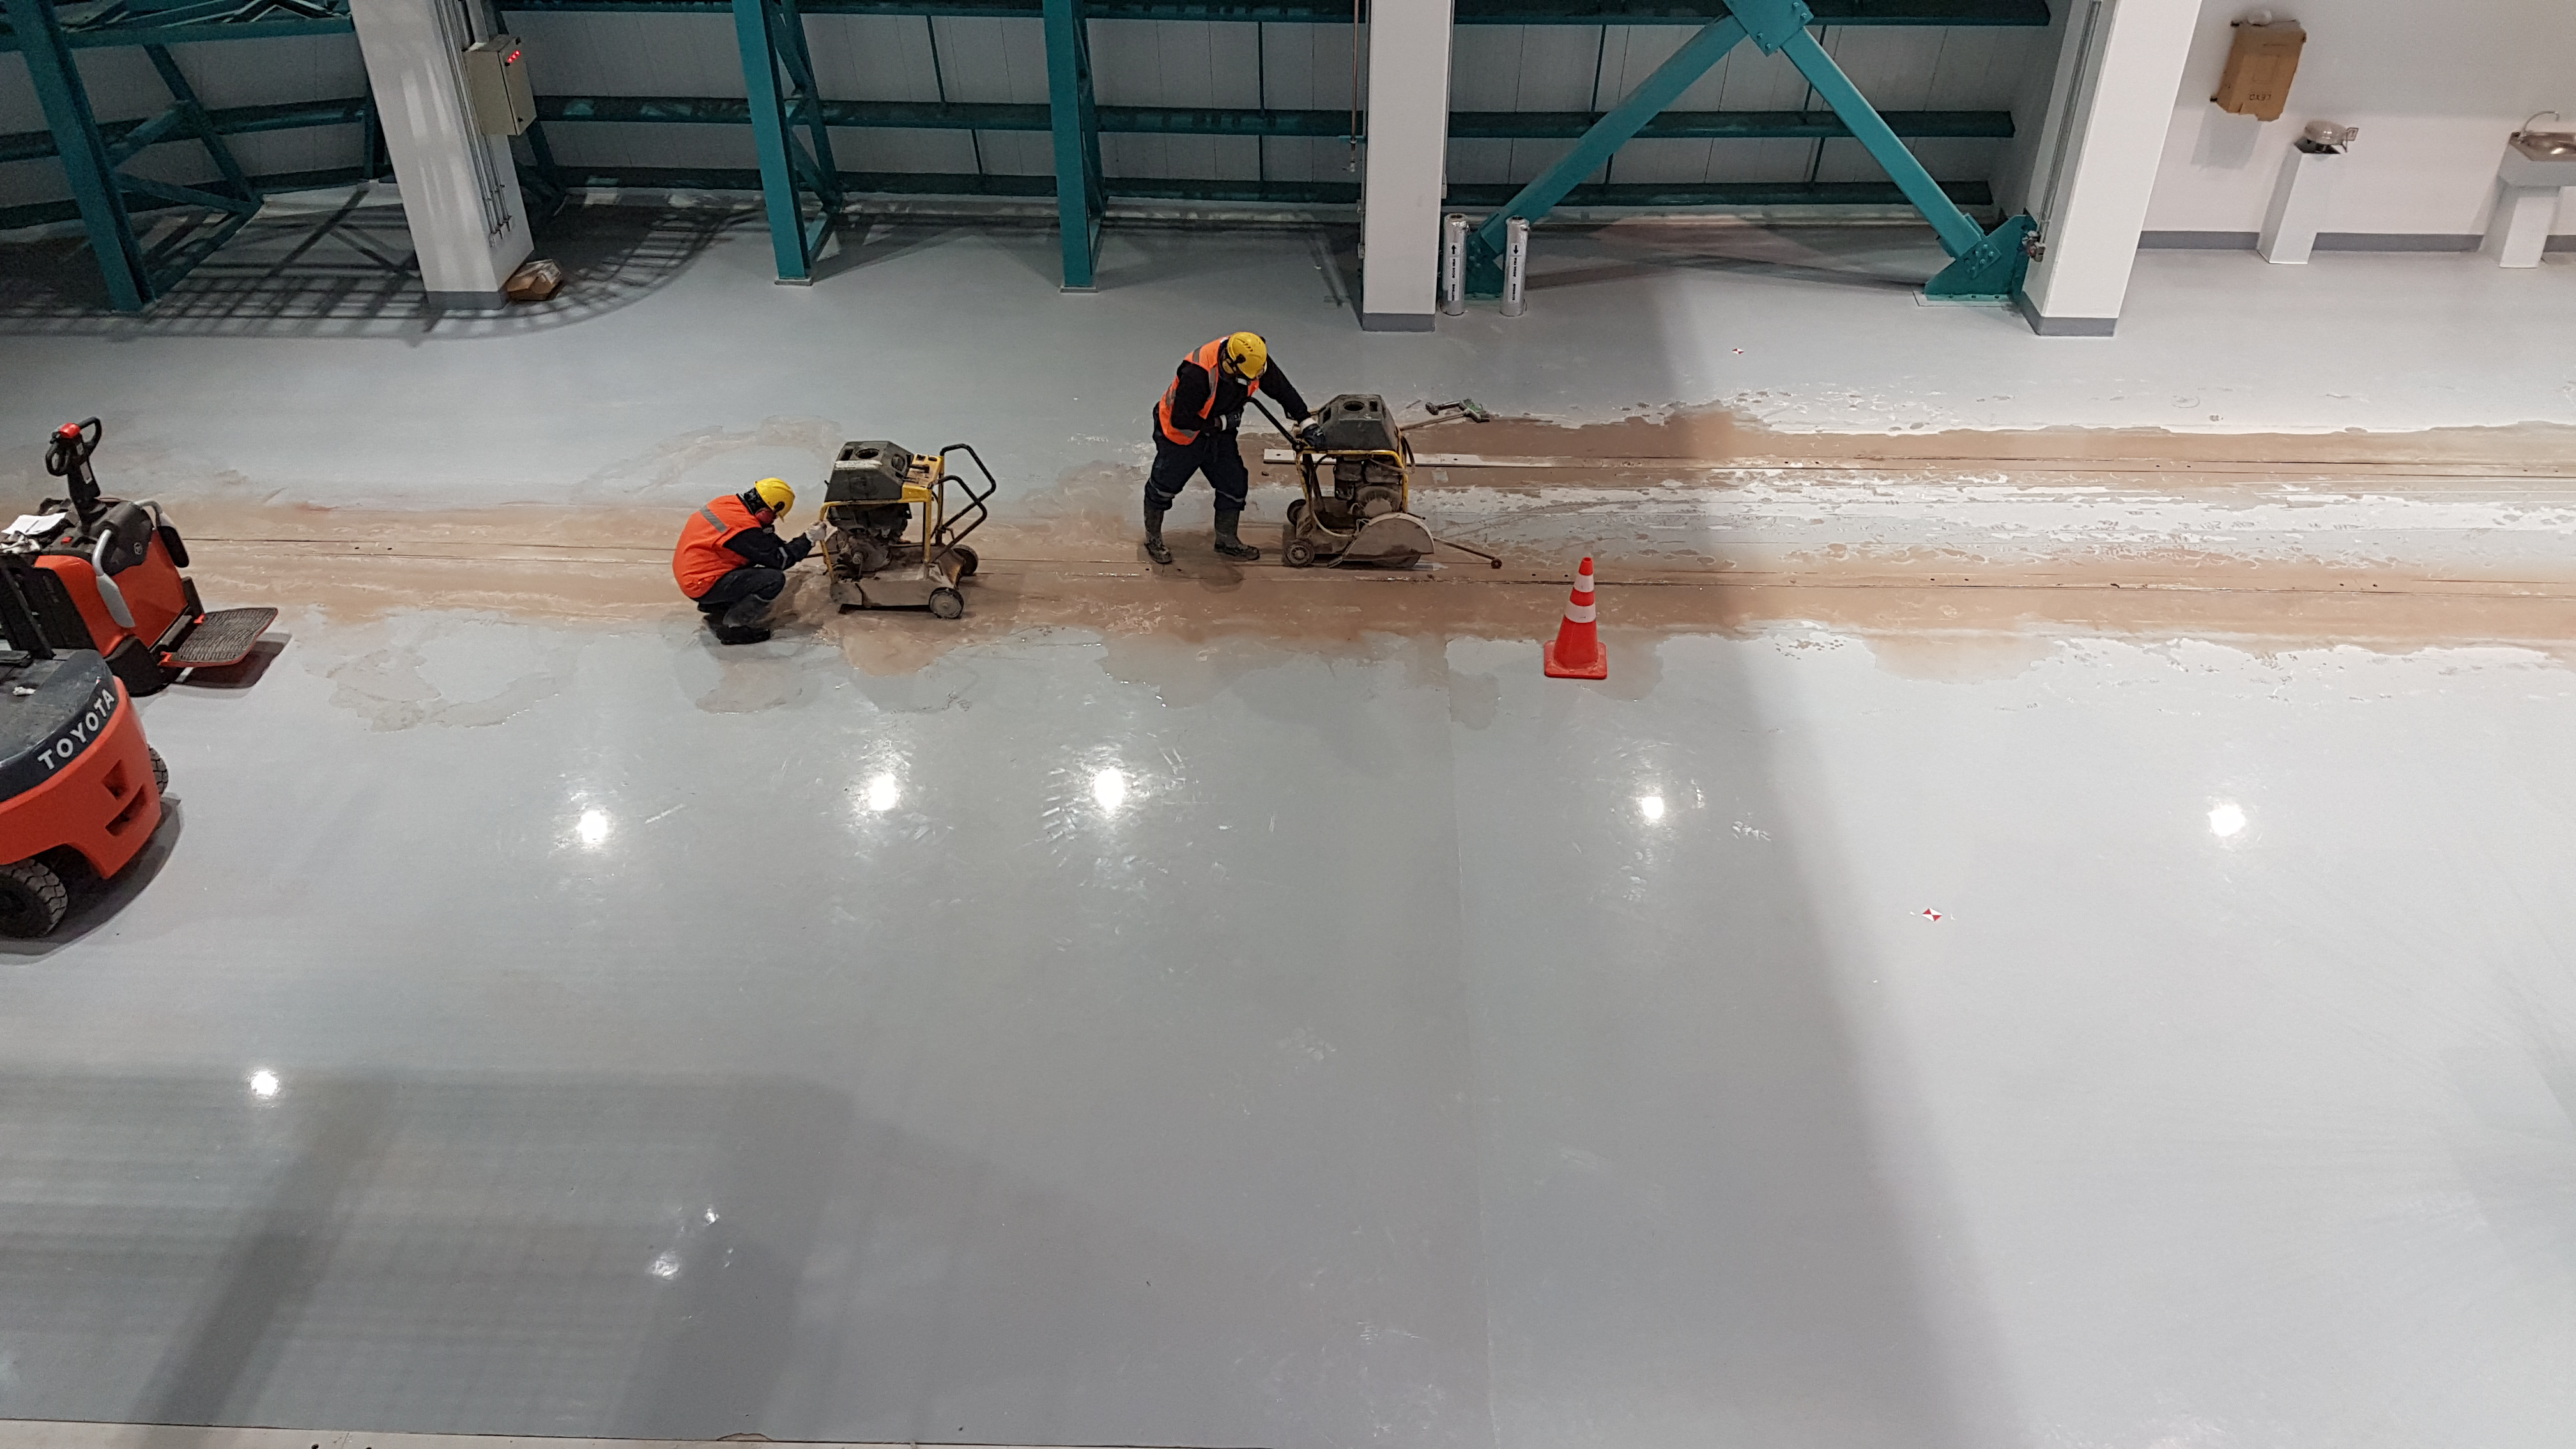

Weeky Construction Photos

Widening the trenches for the rails.

Credit: Rubin Observatory/NSF/AURA